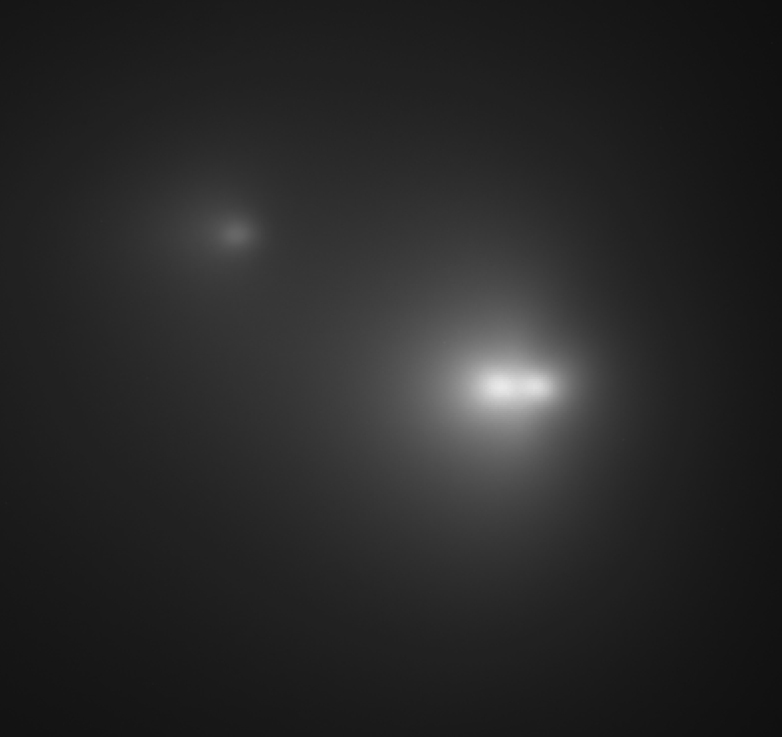

Three nuclei of comet LINEAR

This photograph shows the three nuclei of Comet LINEAR (C/2001 A2). It is a reproduction of a 1-min exposure in red light, obtained in the early evening of May 16, 2001, with the 8.2-m VLT YEPUN (UT4) telescope at Paranal.

Technical information: this image is based on a 1-min exposure on May 16, 2001 at 23:10 hrs UT through an R-filtre with the VLT Test Camera at the Cassegrain focus (under the main mirror) of the 8.2-m VLT YEPUN (UT4) telescope on Paranal. Although the comet was low in the western sky, the atmospheric conditions were good and the seeing was excellent, 0.6 arcsec. The telescope was set to follow the motion of the comet in the sky. The fields shown measure 17 x 18 arcsec 2 and 27 x 21 arcsec 2, respectively; 1 pixel = 0.0455 arcsec. North is up and East is left.

Credit: ESO